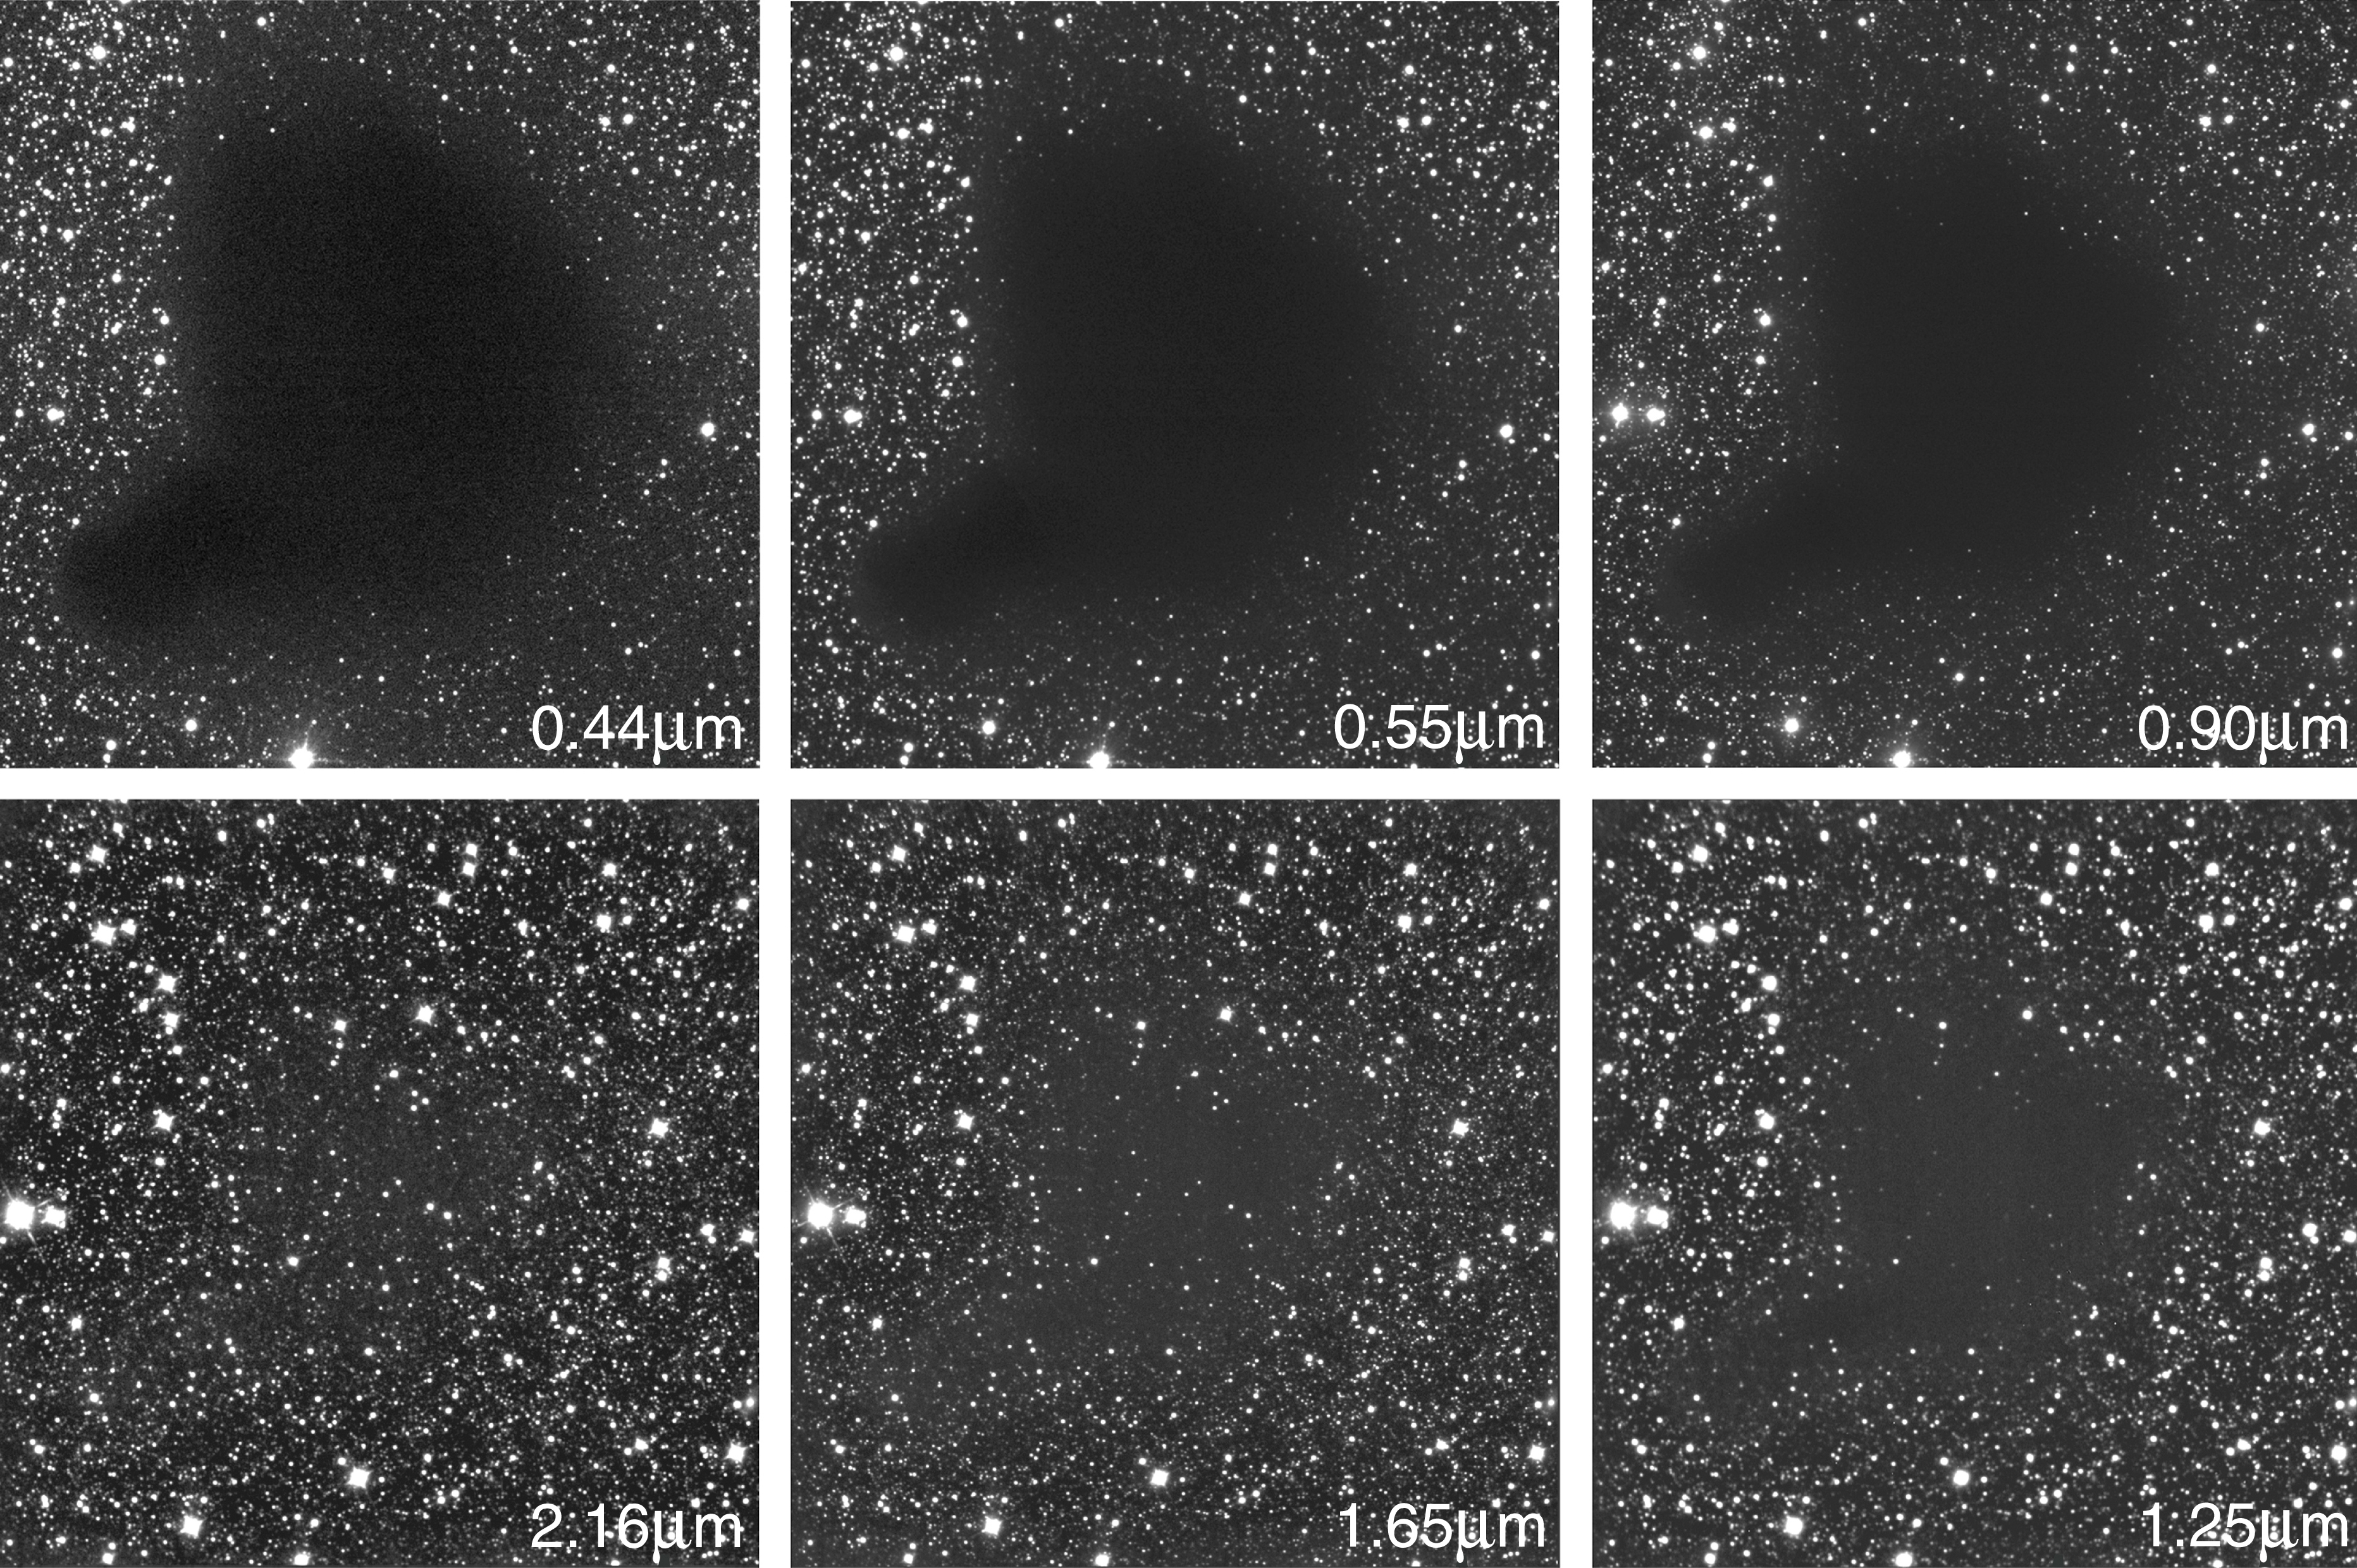

The dark cloud B68 at different wavelengths

B68 is a dark cloud situated at a distance of about 500 light-years (160 pc) towards the southern constellation Ophiuchus (The Serpent-holder). This image represents the sky area of the so-called Bok globule Barnard 68 --- nicknamed the Dark Cloud -- imaged in six different wavebands, clockwise from the blue to the near-infrared spectral region. Three of these frames ("blue" B-band at wavelength 440 nm = 0.44 µm; "green-yellow" V-band at 0.55 µm; near-infrared I-band at 0.90 µm) were obtained with the FORS1 instrument at the VLT ANTU telescope and three with SOFI at the NTT through near-infrared filters (J-band at 1.25 µm; H-band at 1.65 µm; Ks-band at 2.16 µm). It is evident that the obscuration caused by the cloud diminishes dramatically with increasing wavelength. Since the outer regions of the cloud are less dense than the inner ones, the apparent size of the cloud also decreases, as more background stars shine through the outer parts. Each frame covers an area of 4.9 x 4.9 arcmin 2. North is up and East is left.

Credit: ESO